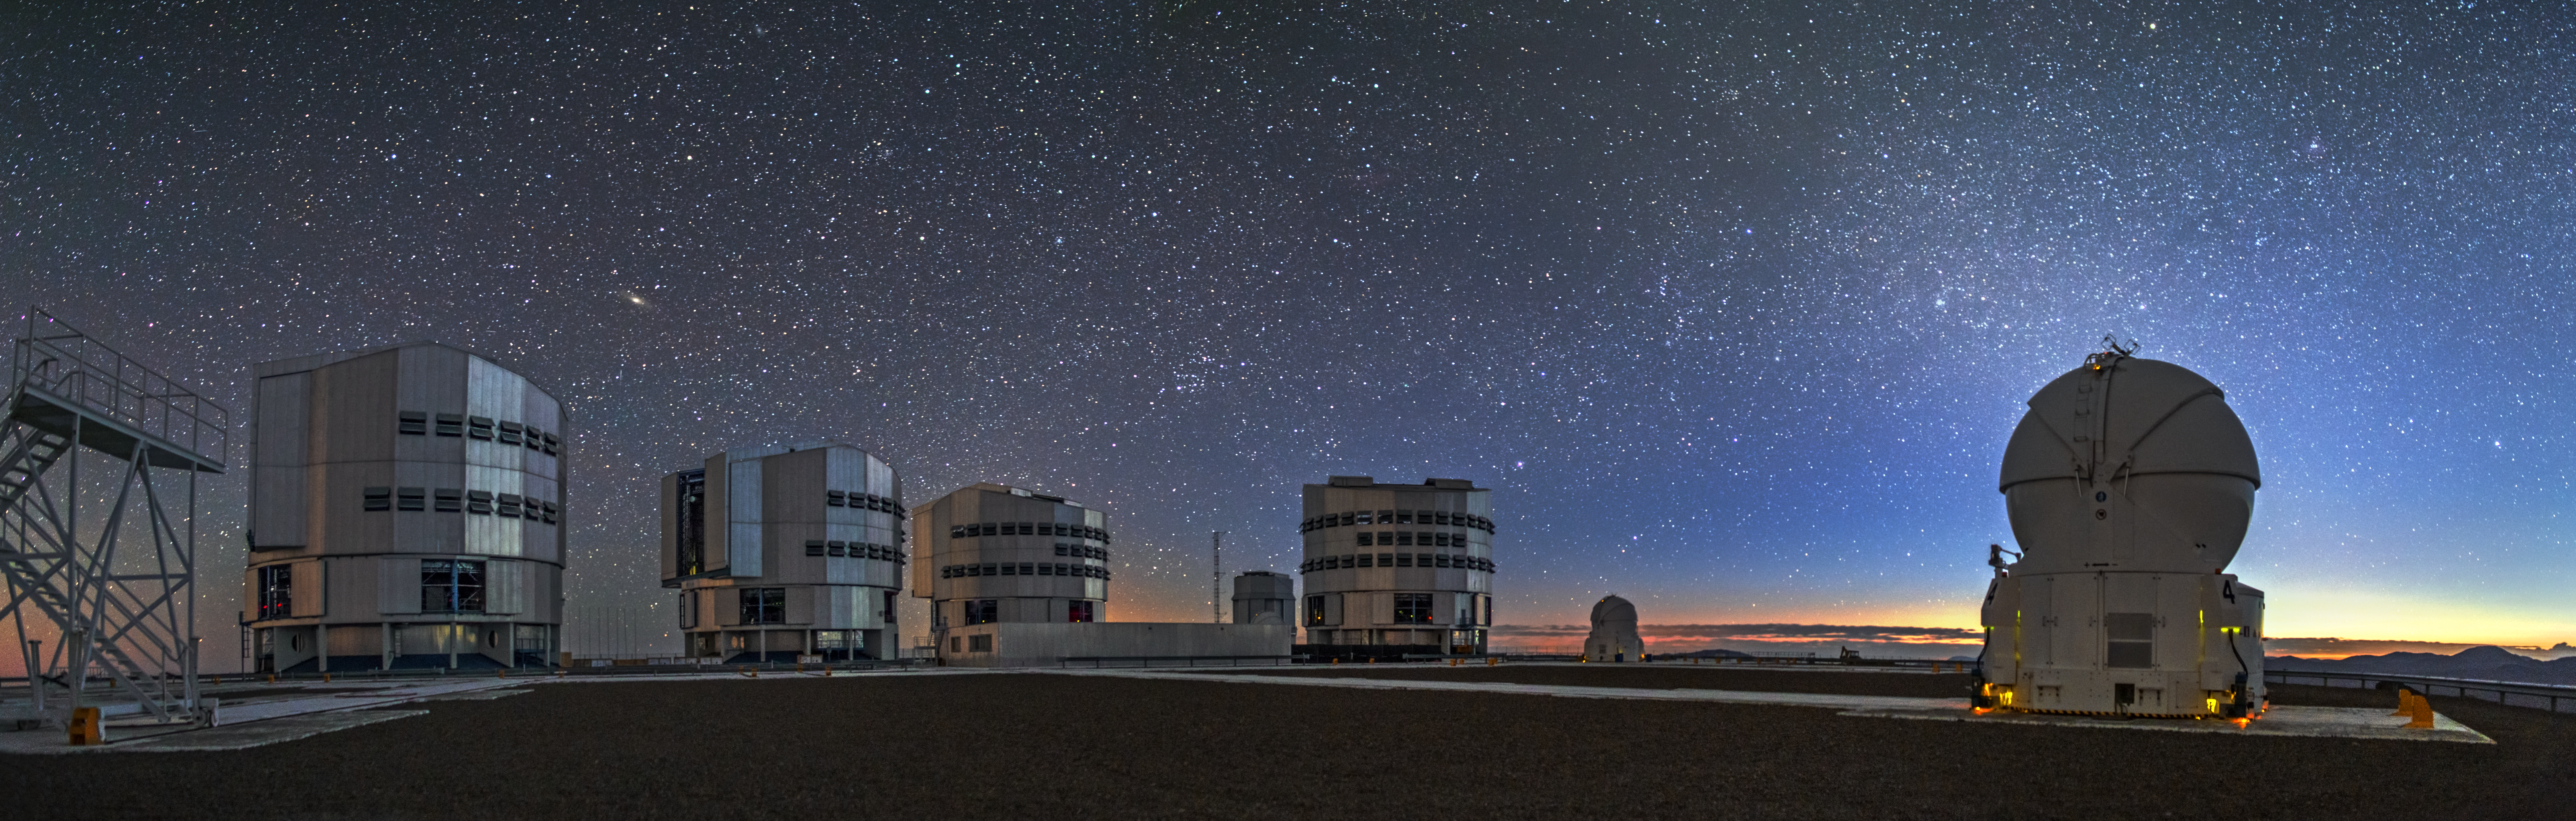

Silent night over Paranal

A sweeping blanket of stars gazes serenely down over Cerro Paranal, Chile, as the rising Sun gently warms the horizon with splashes of red and yellow.

Cerro Paranal is home to ESO’s Very Large Telescope (VLT) — and this striking panorama reveals the telescope in all its glory. All four of the VLT’s large 8.2-metre Unit Telescopes are visible along the left side of the image, lined up and ready to explore the Universe.

Two smaller 1.8-metre Auxiliary Telescopes can be seen scattered across the right side of the frame; the VLT has four of these in total, all of which are movable along a grid of tracks, and can be rearranged as needed. In the distance, the 2.6-metre VLT Survey Telescope (VST) — the newest addition to Paranal — can be seen just beyond the rightmost Unit Telescope.

Above and between the two leftmost Unit Telescopes, the mighty extent of our nearest neighbour, the Andromeda Galaxy, is visible as a bright smudge in the night sky.

The photo was taken by ESO Photo Ambassador Alexandru Tudorică.

Credit: ESO/A. Tudorică